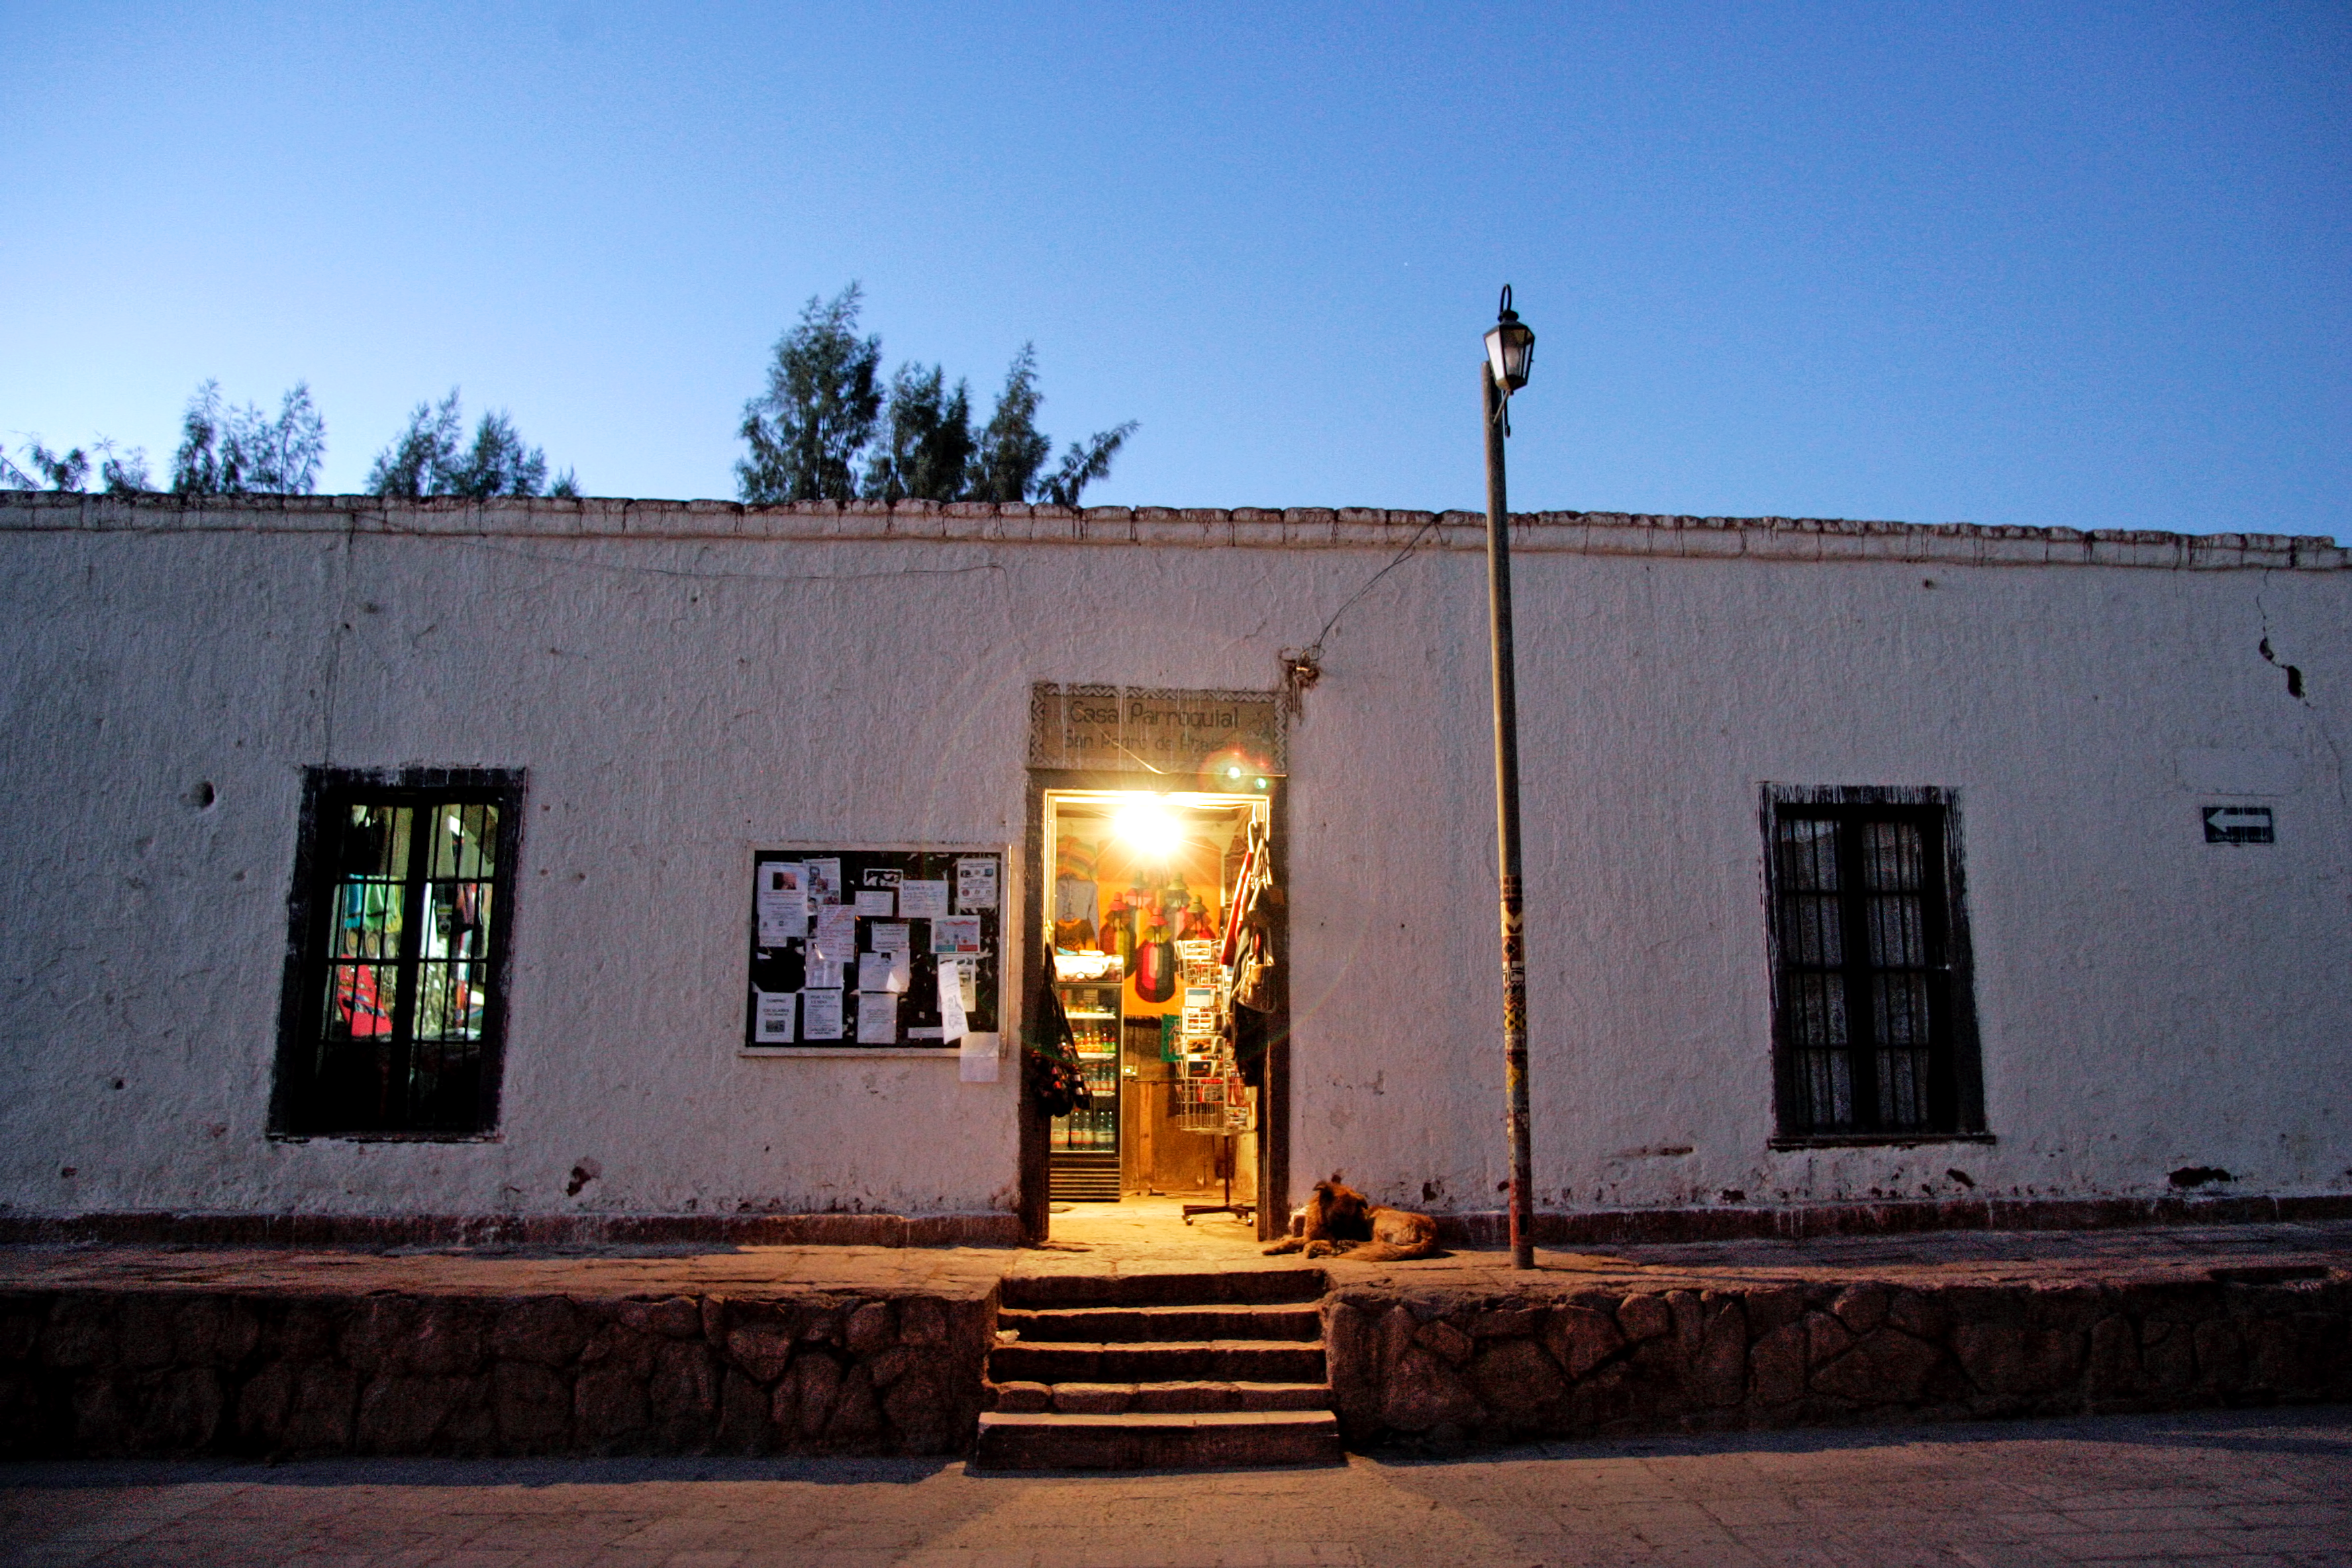

Typical shop in San Pedro de Atacama

This photograph shows a typical shop that can be found in San Pedro de Atacama, the closest town to ALMA.

Credit: AUI/NRAO, Carlos Padilla